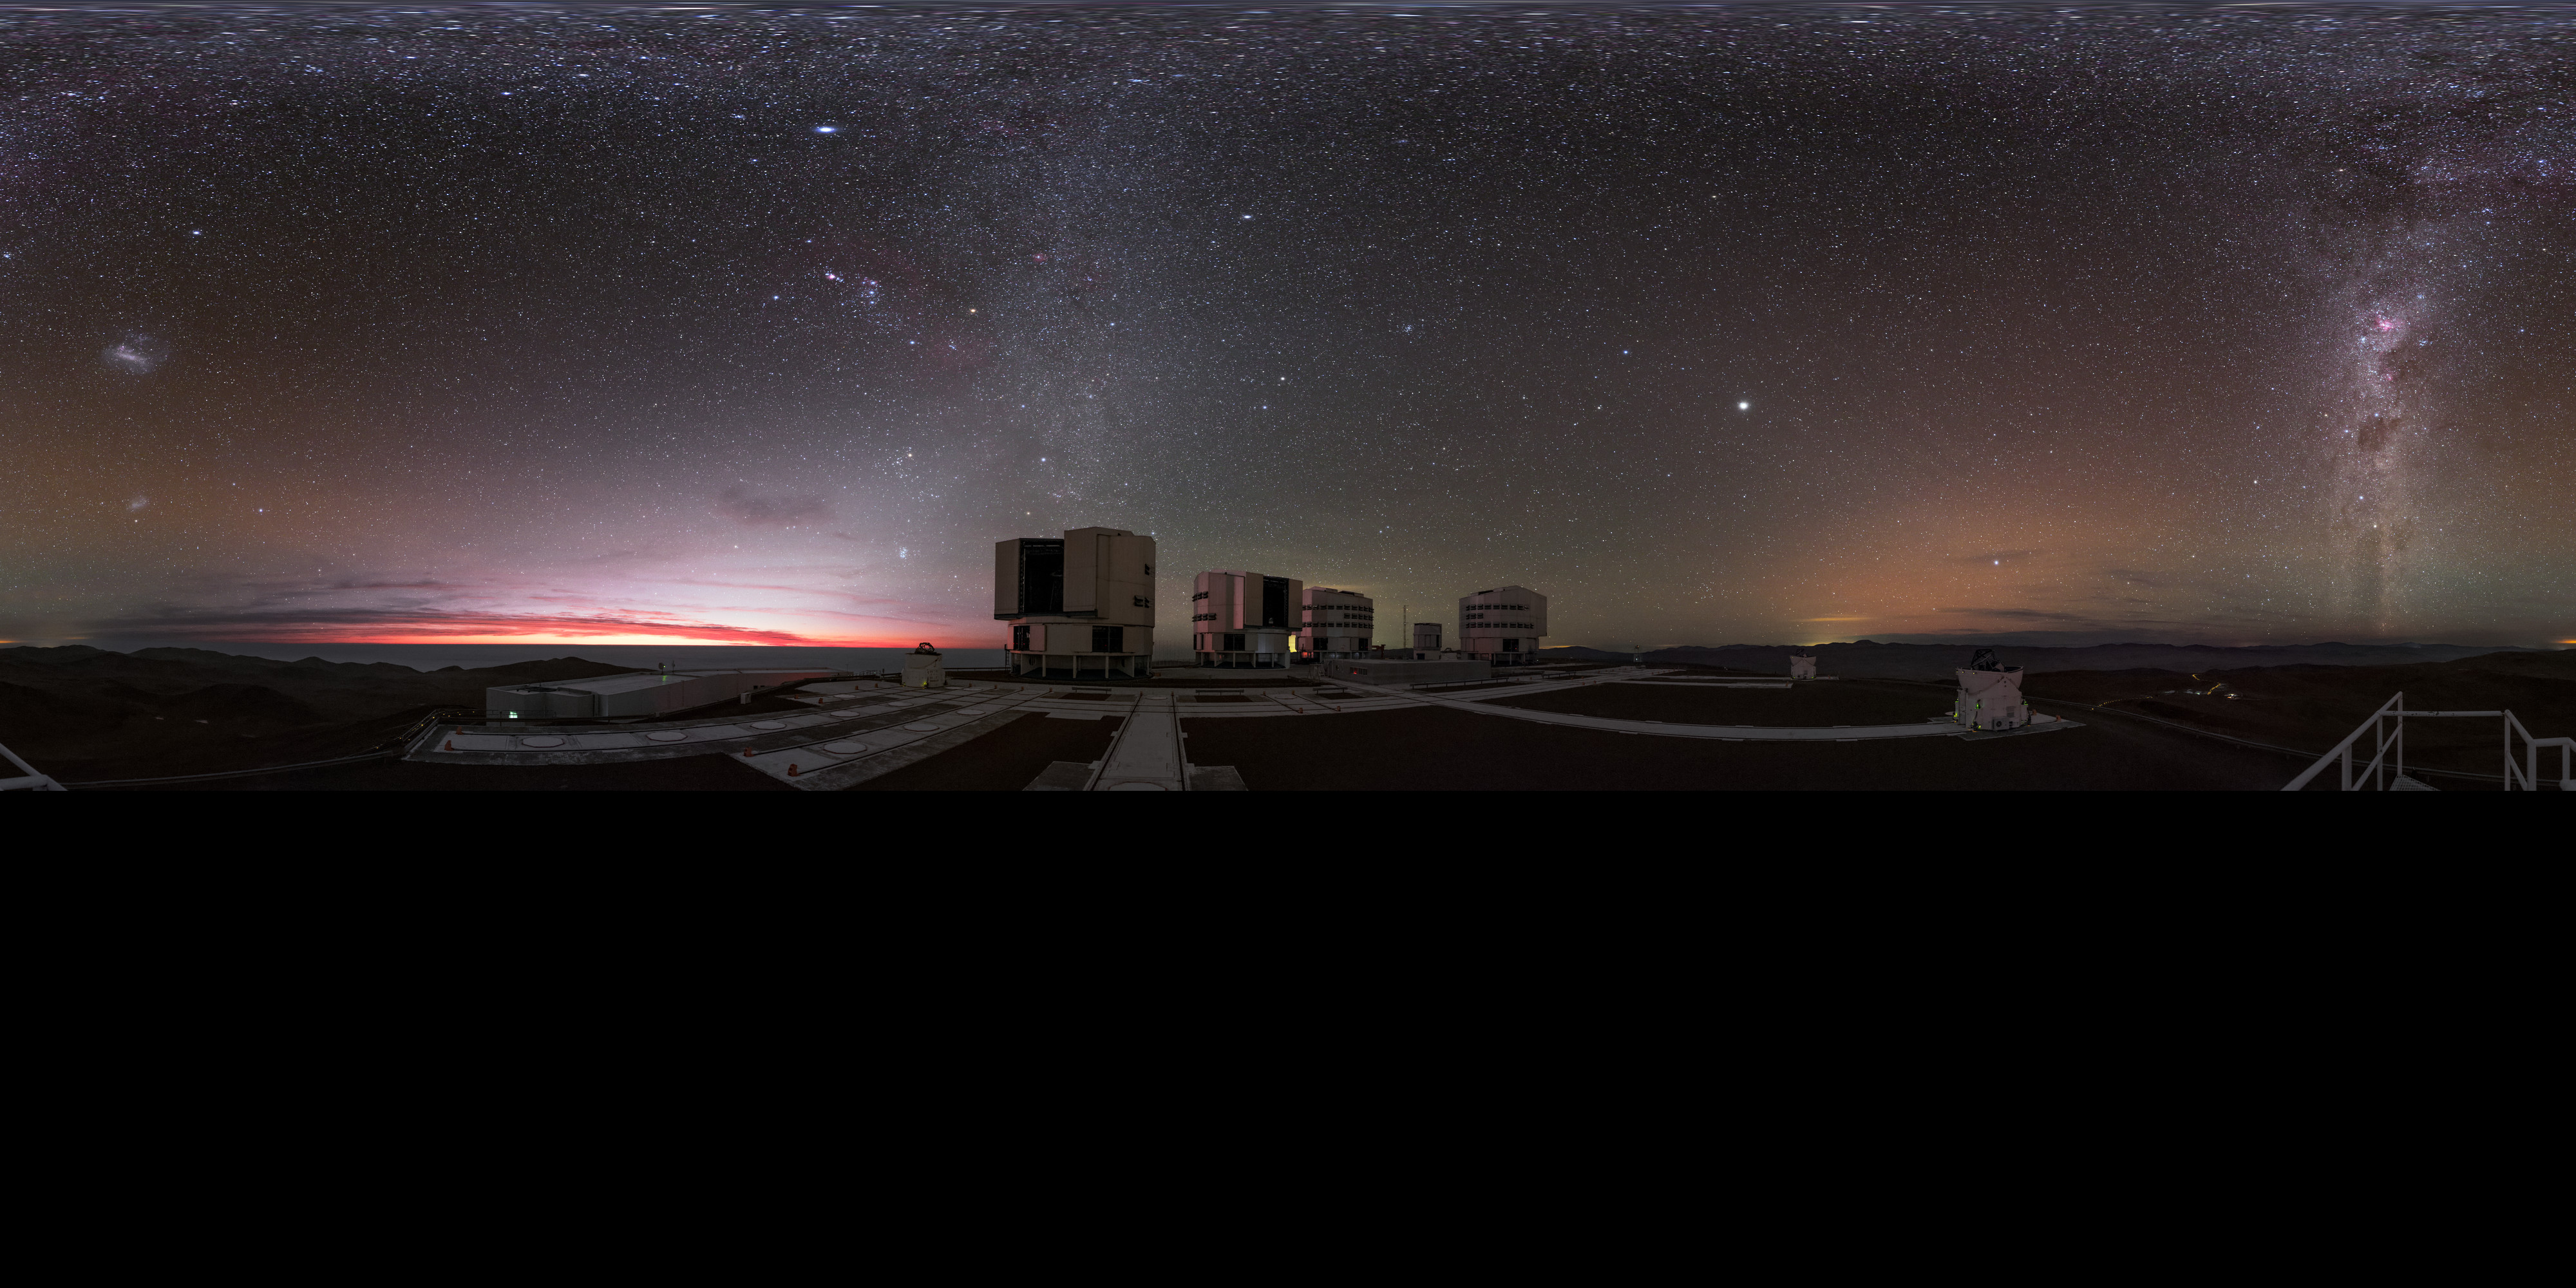

Extended Paranal panorama

The ESO-operated Very Large Telescope (VLT) is based at the Cerro Paranal site in the Atacama Desert of northern Chile. It is the world's most advanced optical instrument, consisting of four Unit Telescopes (UTs) with main mirrors of 8.2 metres diameter each, and four smaller Auxiliary Telescopes (ATs). This stunning extended panorama shows the four UTs in the centre, and the open ATs observing the night sky.

Credit: ESO/B. Tafreshi (twanight.org)